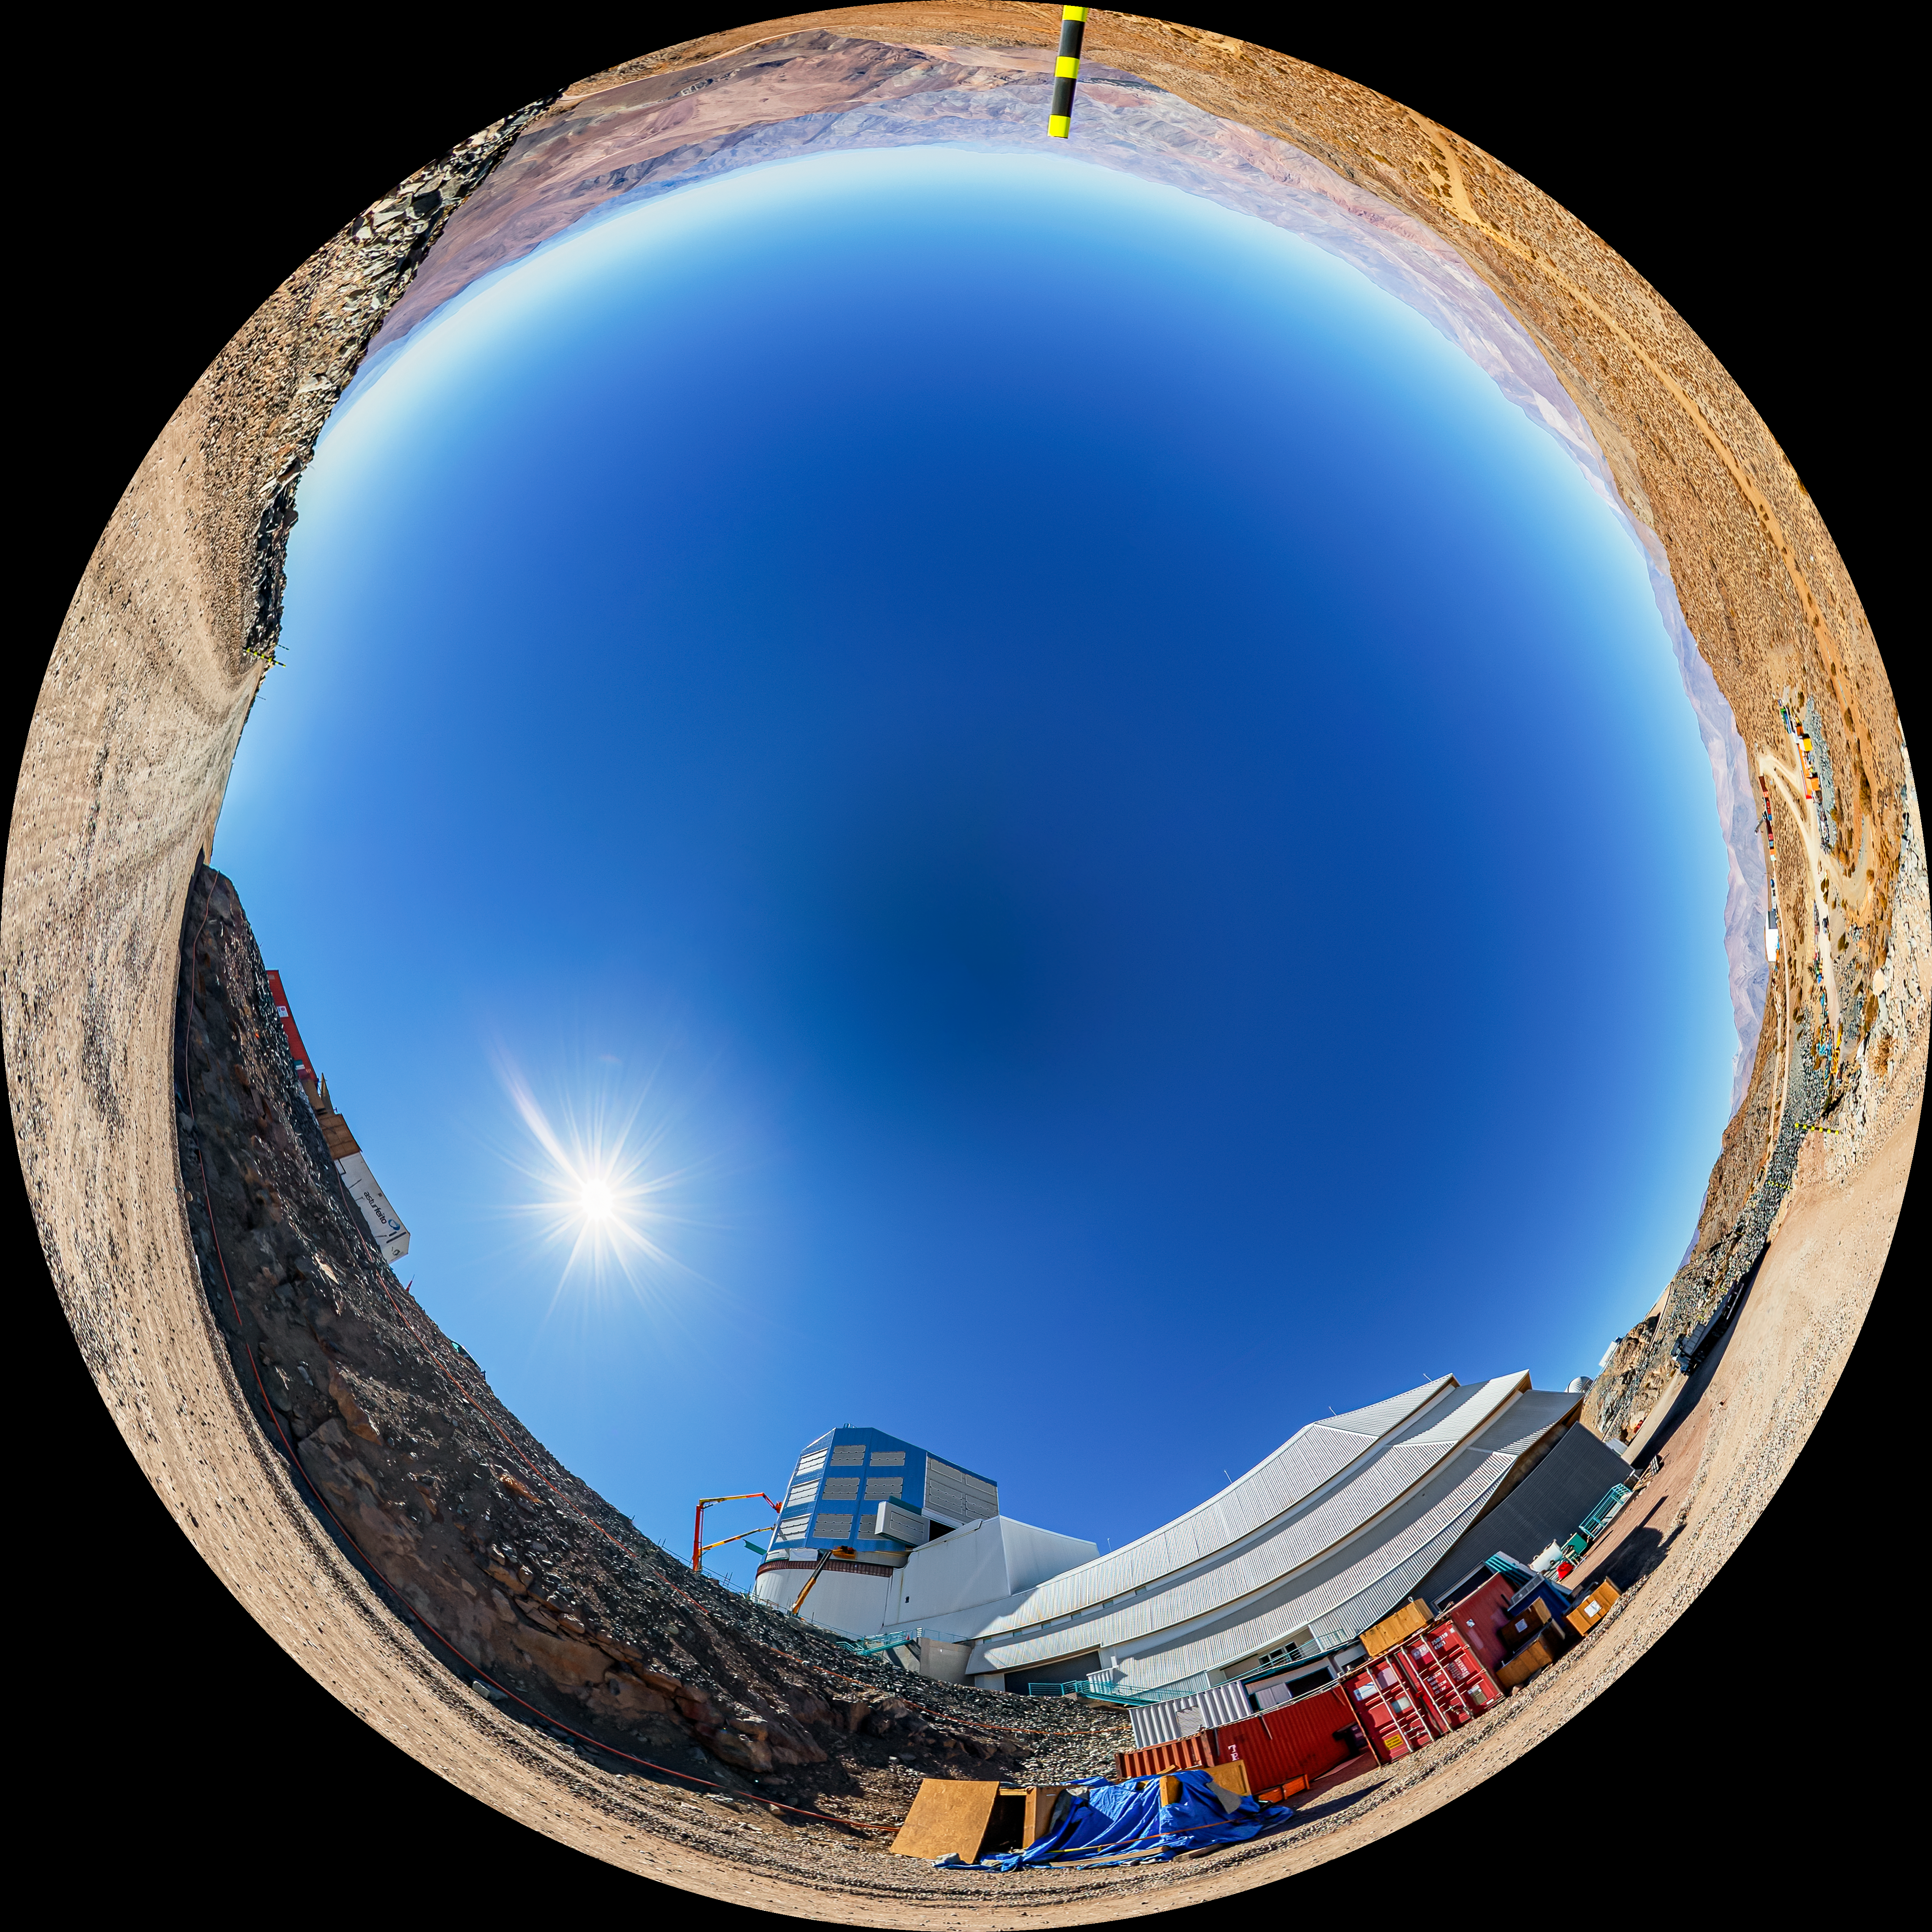

Vera C. Rubin Observatory Fulldome

A fulldome view of the Vera C. Rubin Observatory at Cerro Pachón, Chile.

A 360 panorama version of this image can be found here.

Credit: NOIRLab/NSF/AURA/ T. Matsopoulos